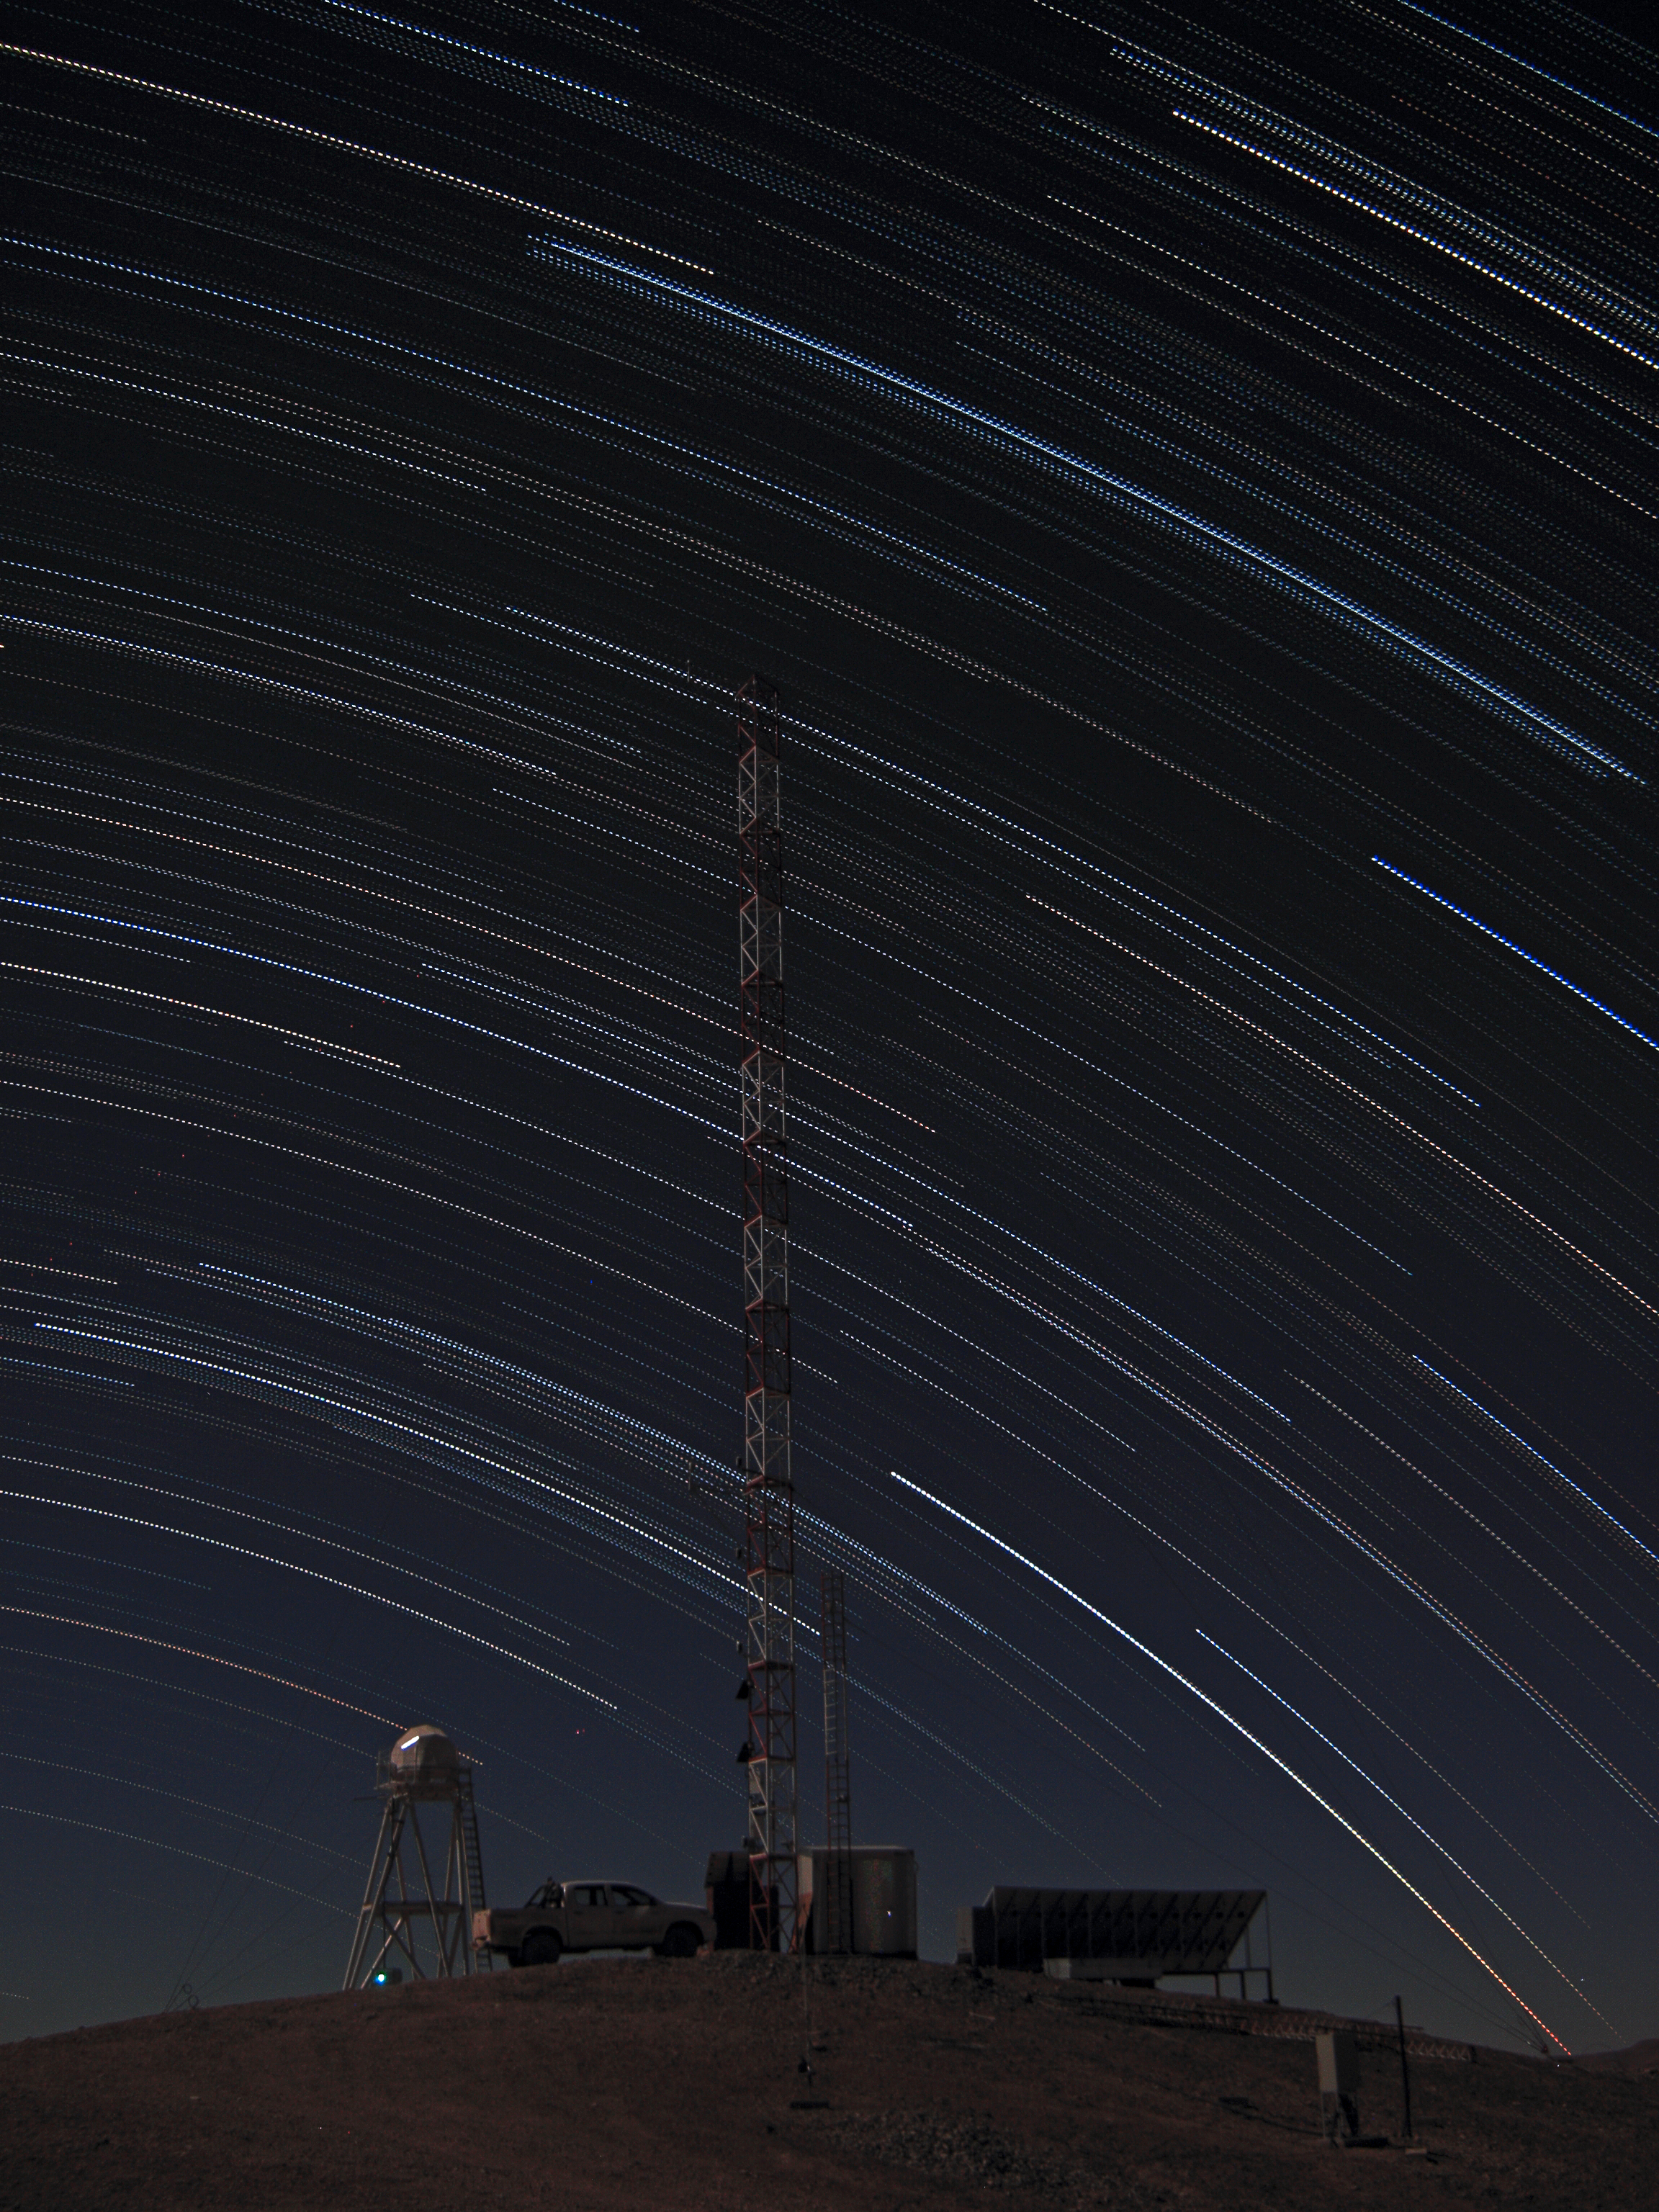

Stars trails over Armazones

Multiple-exposure picture taken from the top of the 3046-metre-high Cerro Armazones, the selected site for the European Extremely Large Telescope (ELT). Because of the rotation of the Earth, the night sky is seen as it rotates around the southern celestial pole. As a result of this movement, the stars describe dotted trails when a series of exposures is combined. At the centre of the image, on the white and red tower, is the meteorological station. On the left, is the Differential Image Motion Monitor (DIMM), used to measure the atmospheric seeing.

Credit: F. Char/ESO